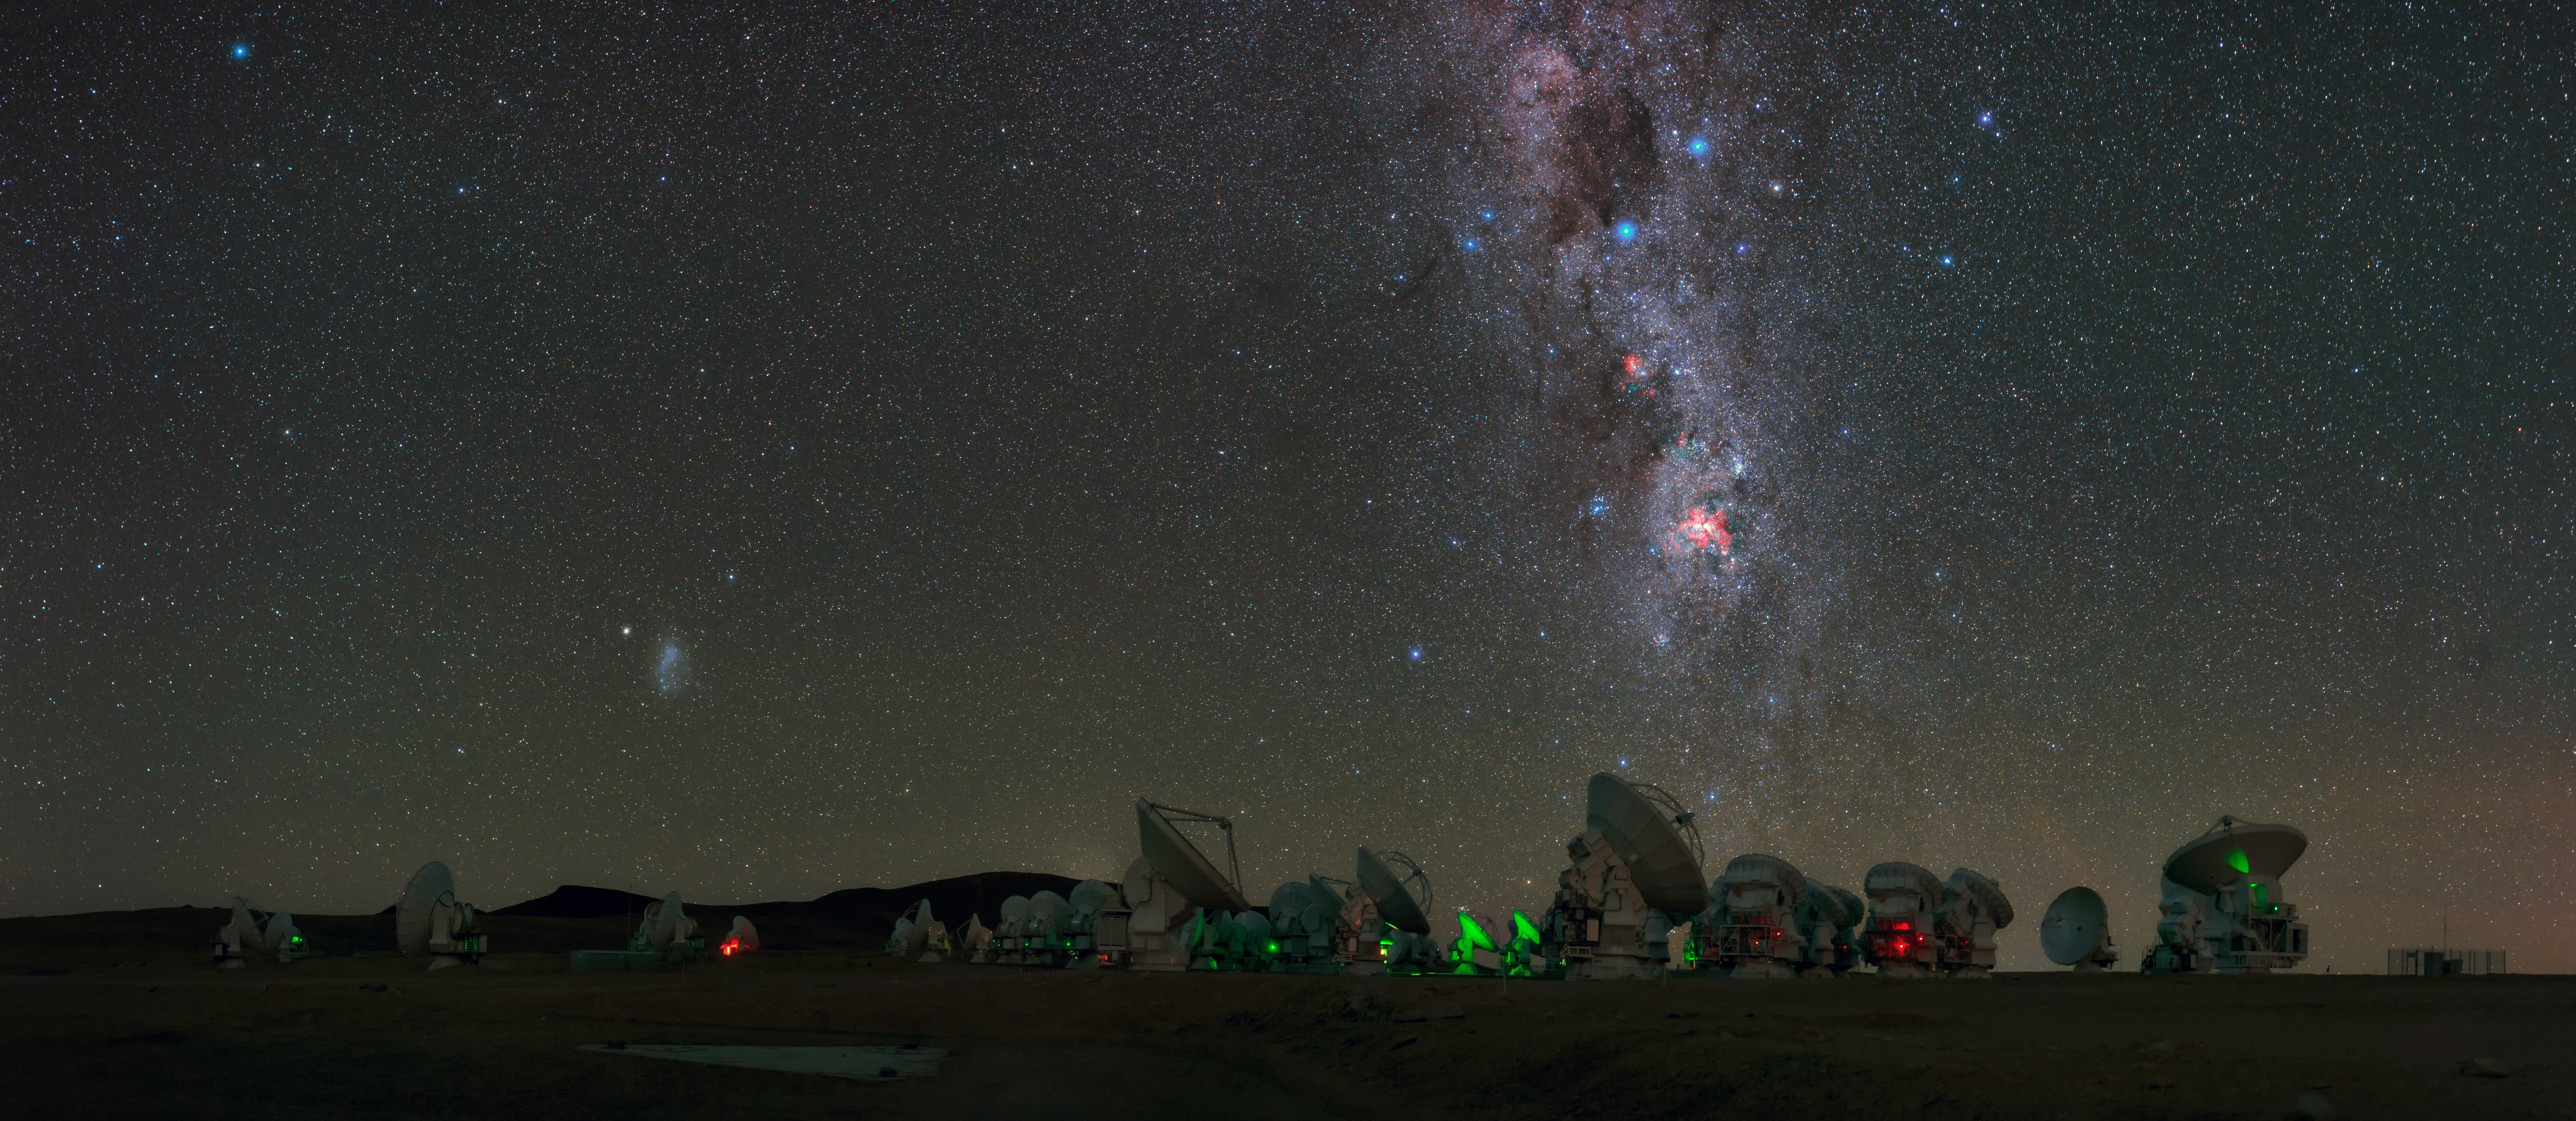

ALMA, on the Chajnantor Plateau

ALMA, on the Chajnantor Plateau, 5000m above sea level are seen in this UHD panorama. The Milky Way can be seen to stretch high above with Eta Carinae Nebula, a bright emission nebula, shown giving off its fiery red glow. Taken during the ESO Ultra HD Expedition.

Credit: B. Tafreshi (ESO)